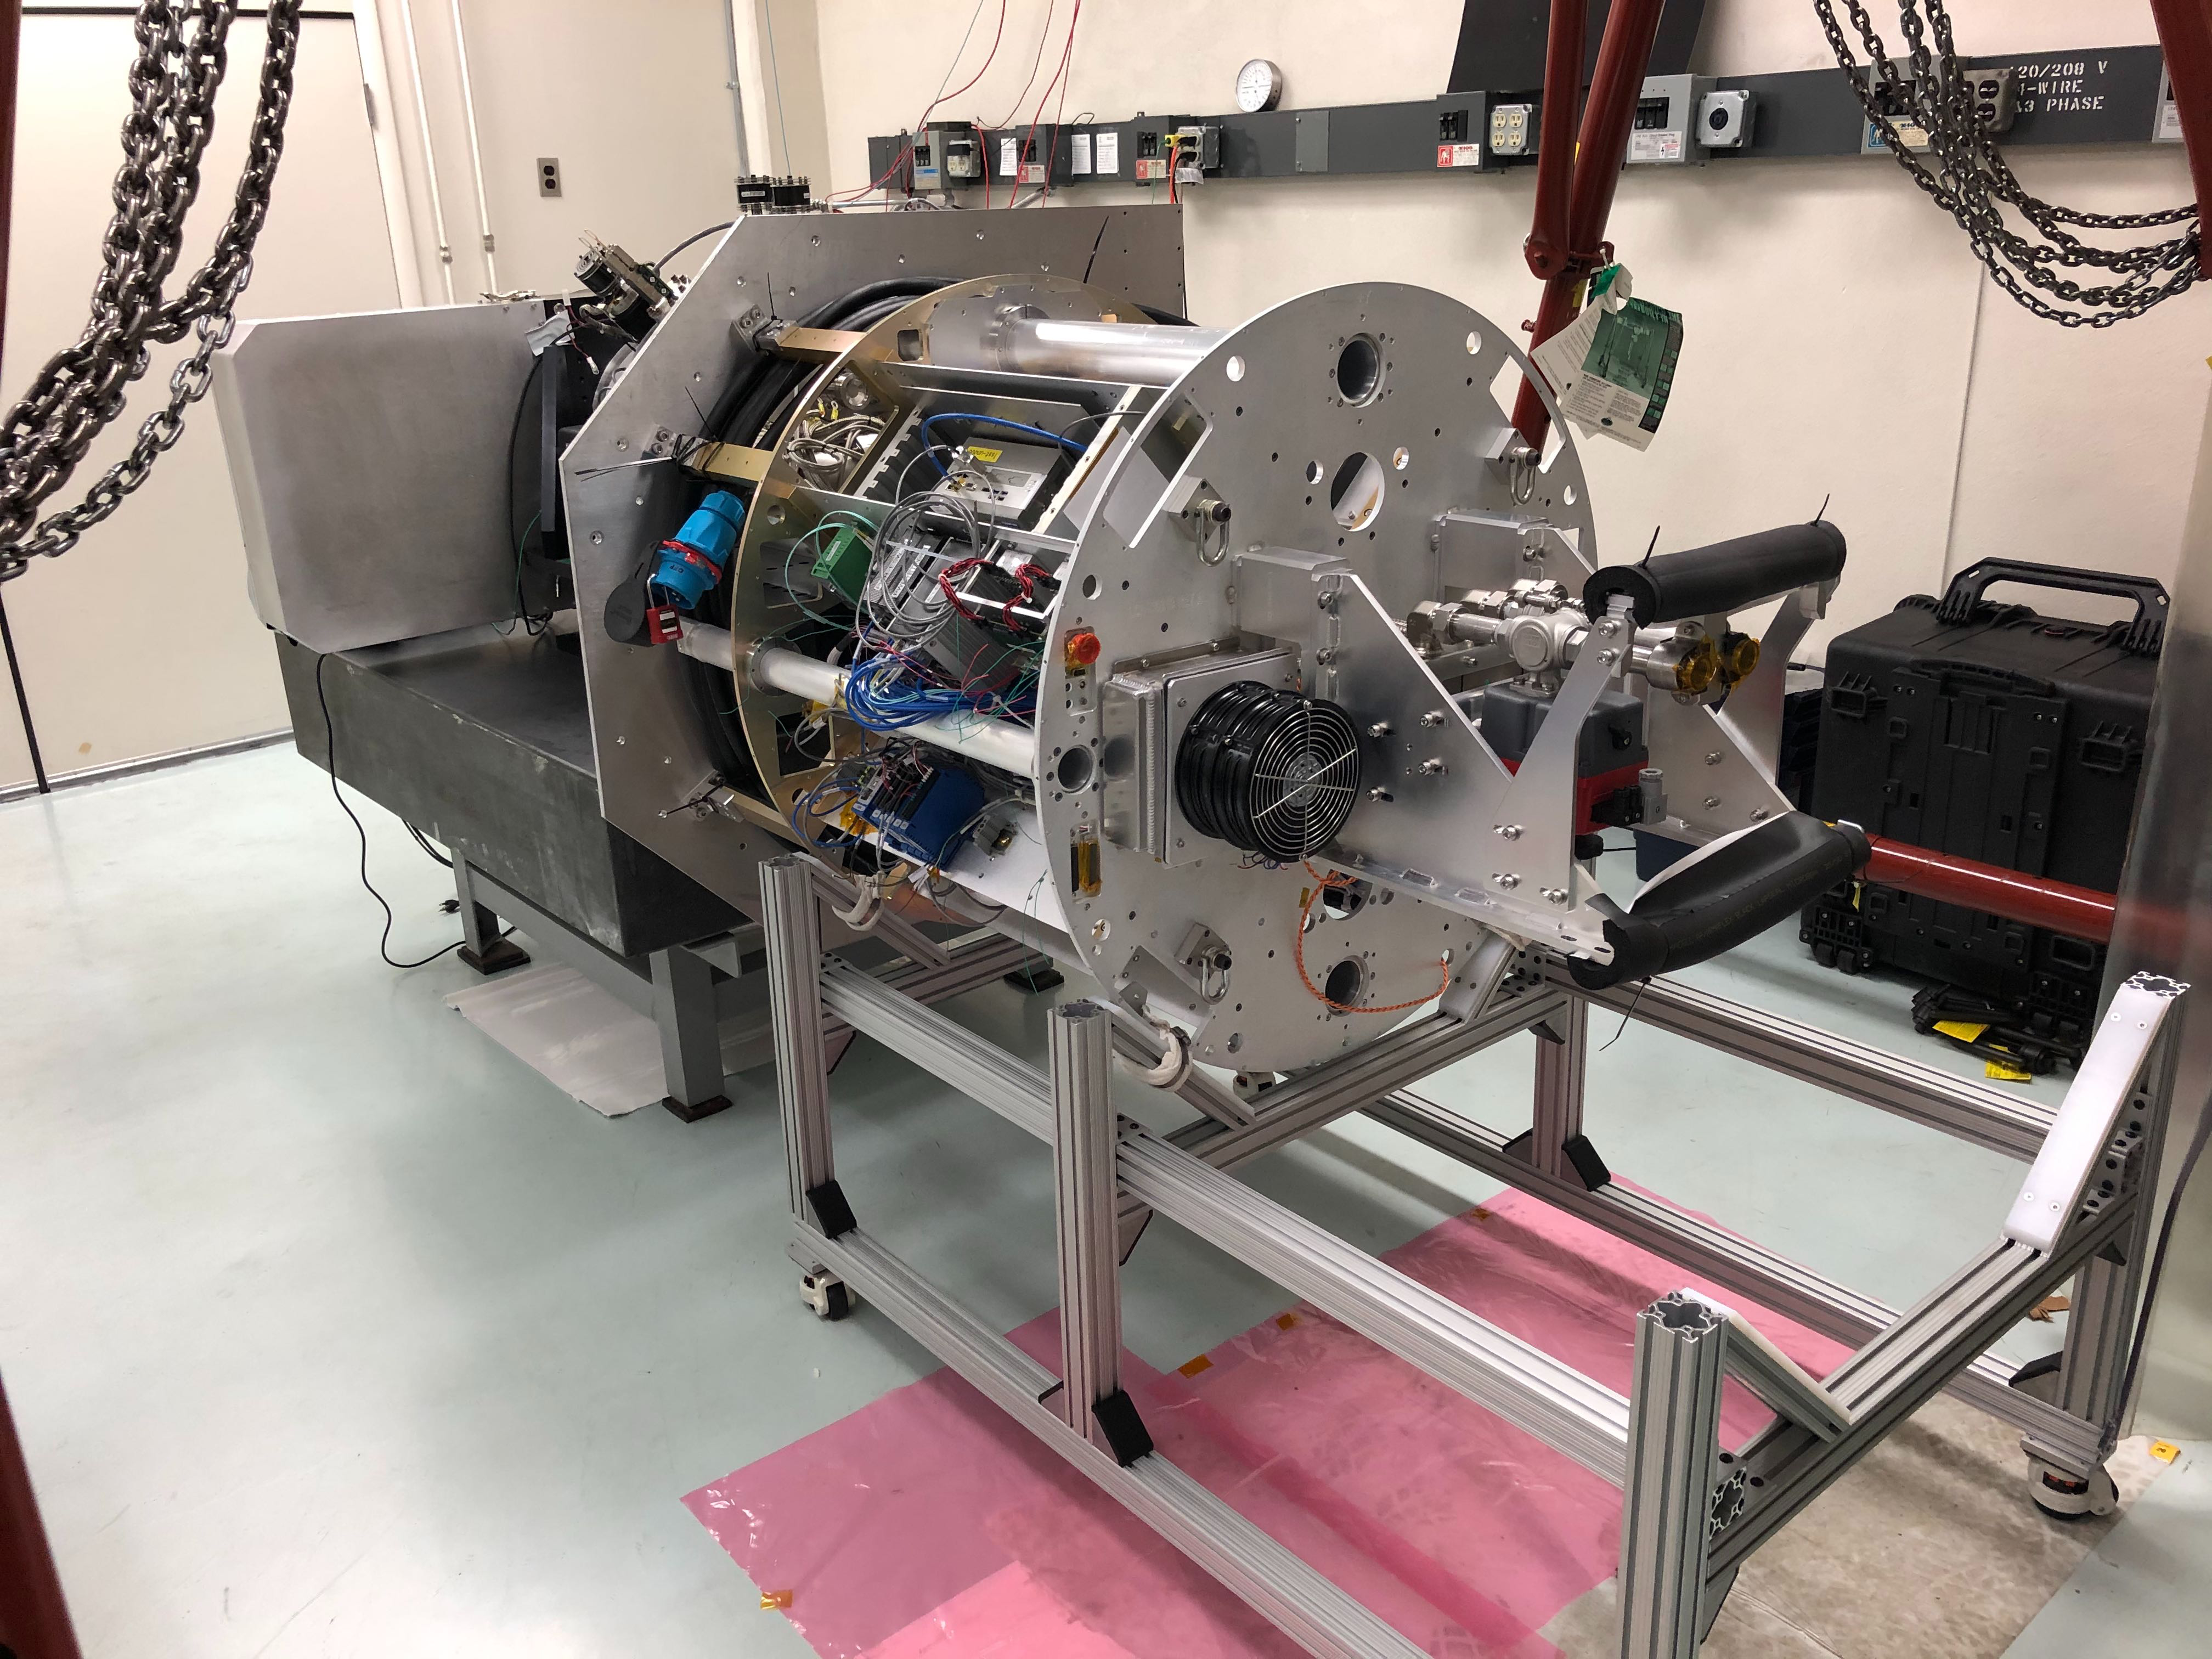

Rubin Obs Com Cam

The ComCam quad box, or utility box, contains the The utility box will house all of the power supplies, computers, power distribution and PLCs to operate the cryostat, read out data from the CCDs and components to operate the refrigeration pathfinder.

Credit: Rubin Observatory/NSF/AURA